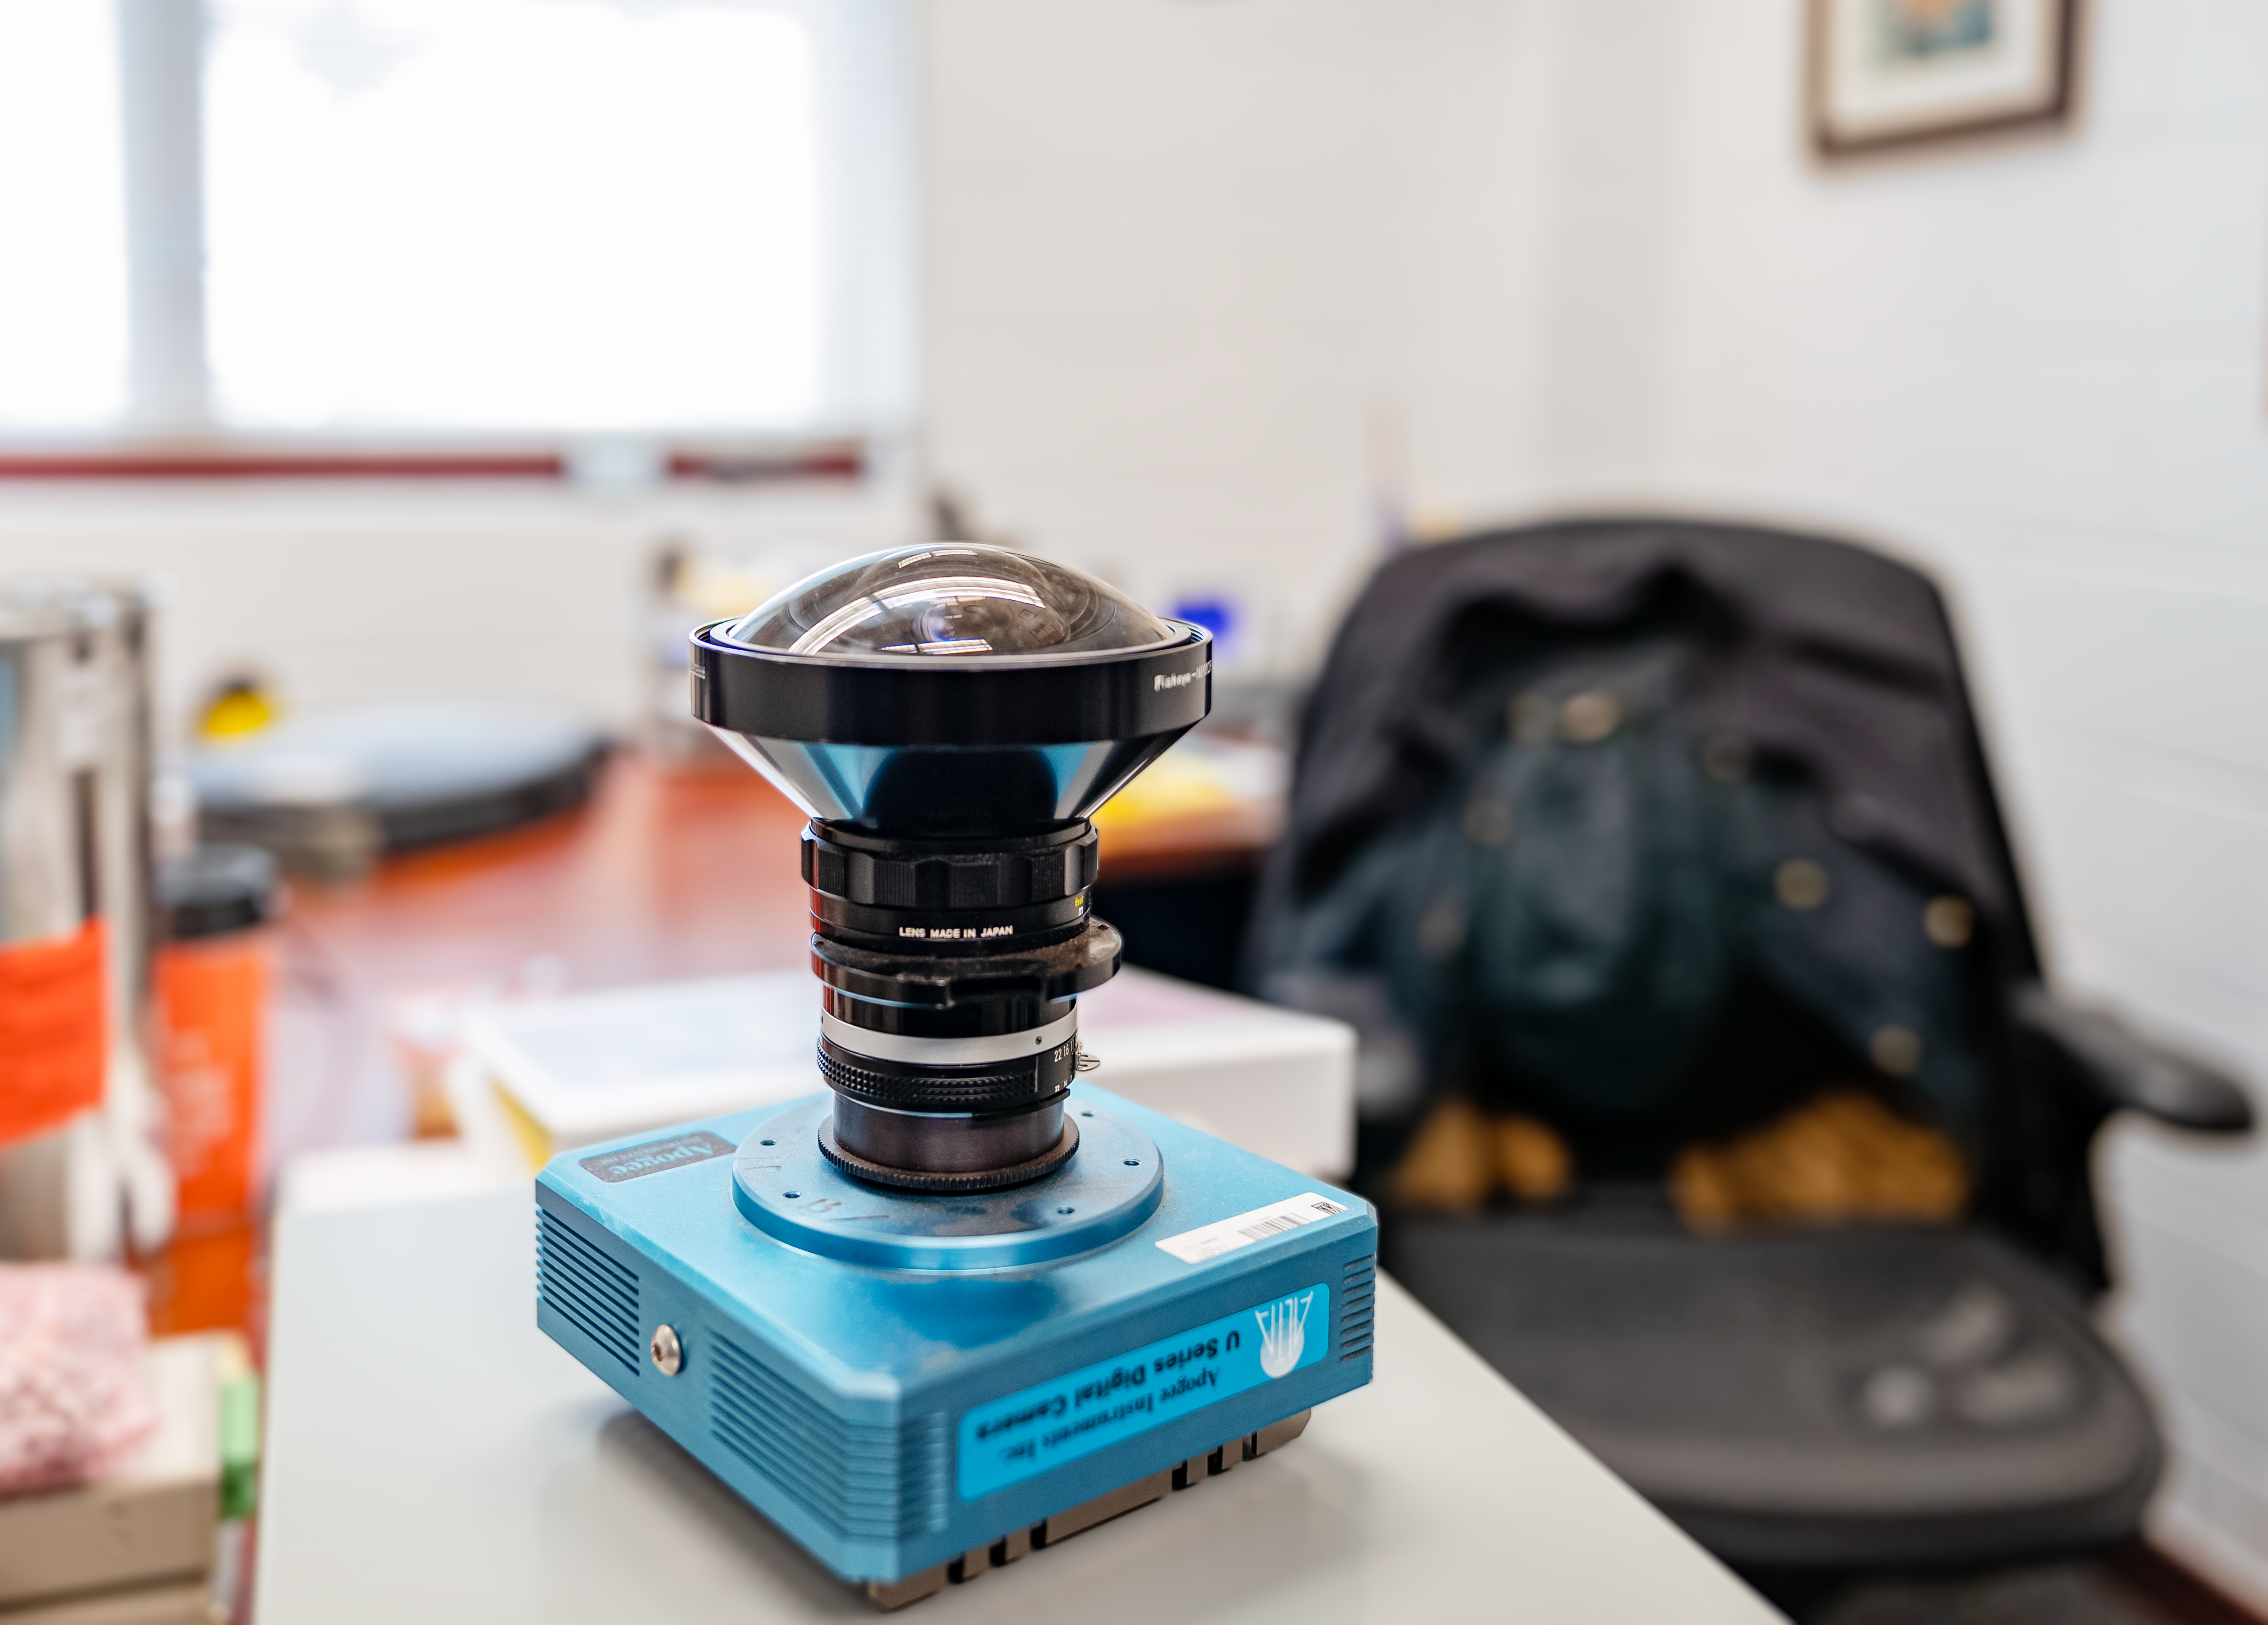

Hilo Instrument Lab

The Gemini North Hilo Base Instrument lab in Hilo, HI.

Credit: NOIRLab/AURA/NSF/ T. Slovinský